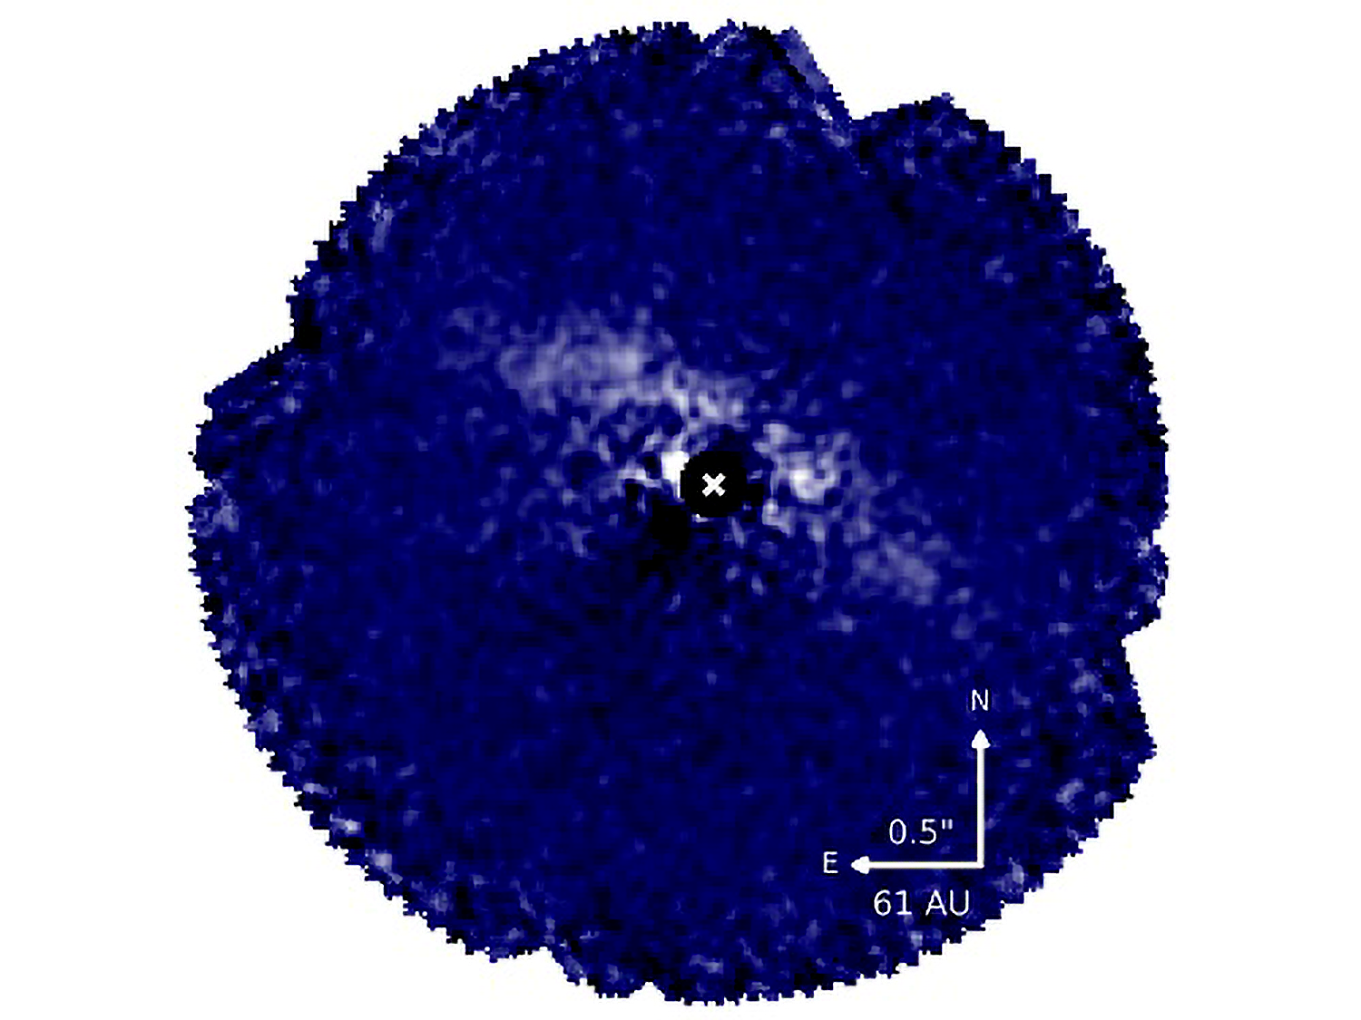

Gemini Planet Imager Exoplanet Survey – One Year into the Survey

GPI detection of dust-scattered star light around HD 131835 in H-band linearly polarized intensity. The focal plane mask (filled black circle) was used to block the light from the star (white x). The stronger forward scattering makes the front (NW) side of the disk more apparent. A weaker brightness asymmetry is detected along the major axis with the NE side being brighter than the SW side. By studying resolved images of debris disks, we hope to better understand the giant planet formation and evolution environment.

Credit: Christian Marois & the GPIES team